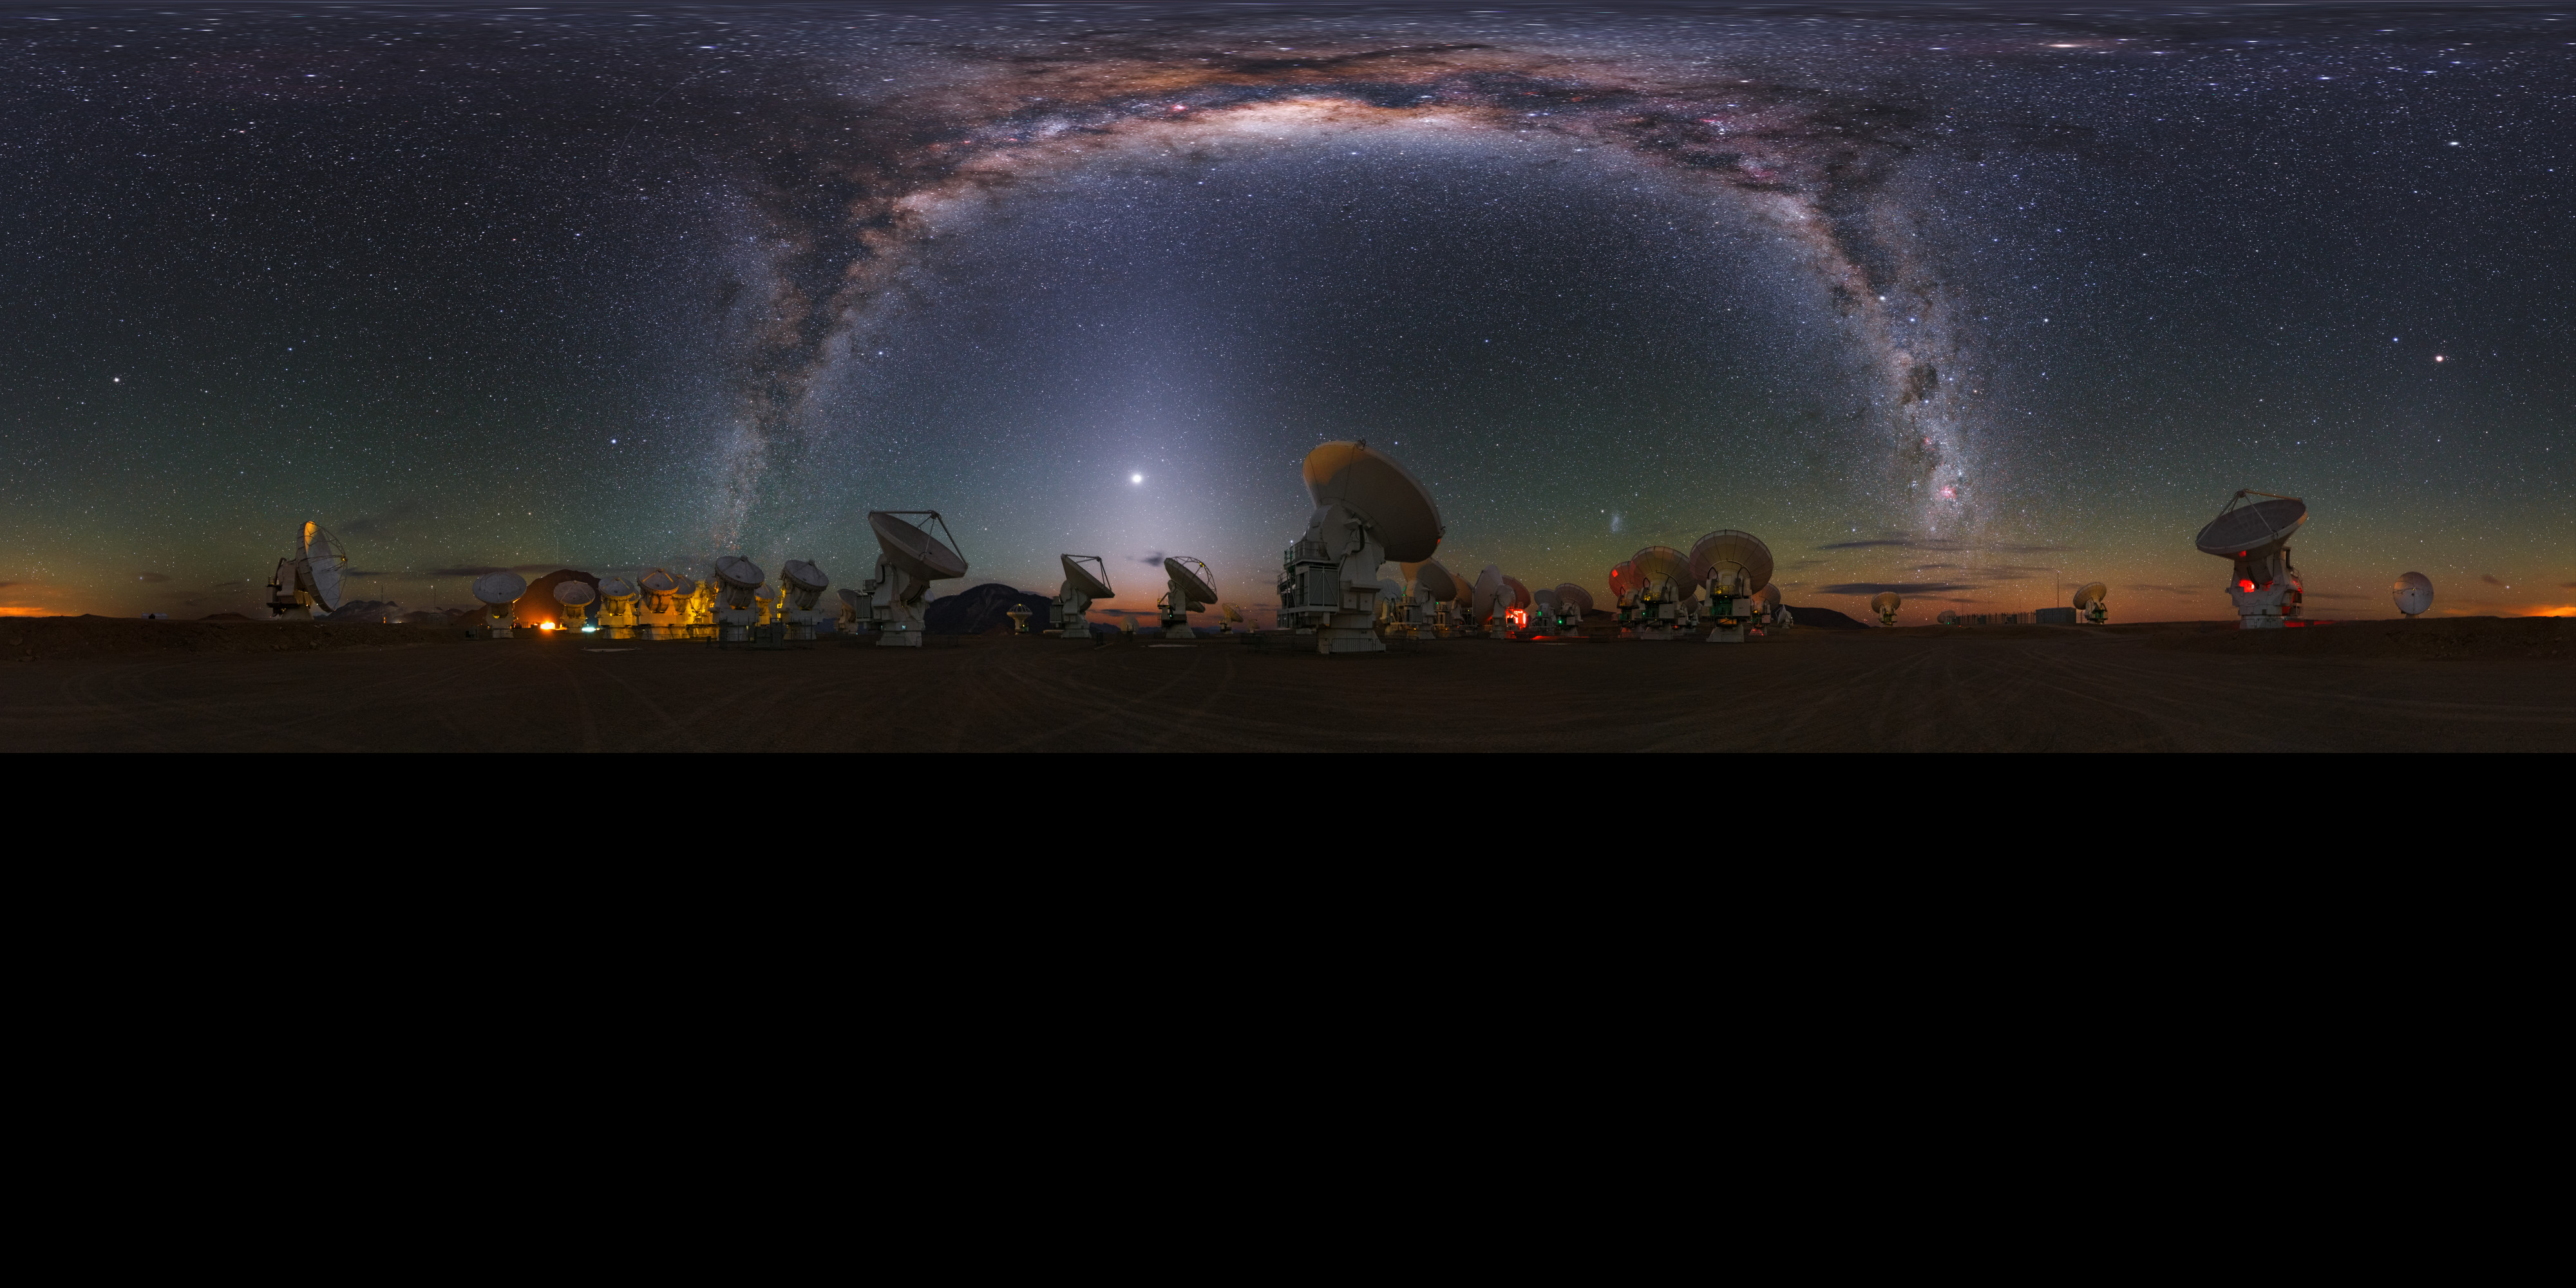

Milky Way at Chajnantor

This stunning ultra high-definition extended to 360 x 180 degrees (with black) panorama shows the Chajnantor plateau, place of ALMA (the Atacama Large Millimeter/submillimeter Array), which consists of 66 antennas. Above the array, the bright band of the Milky Way shines with all its fascinating details.

Credit: Y. Beletsky (LCO)/ESO